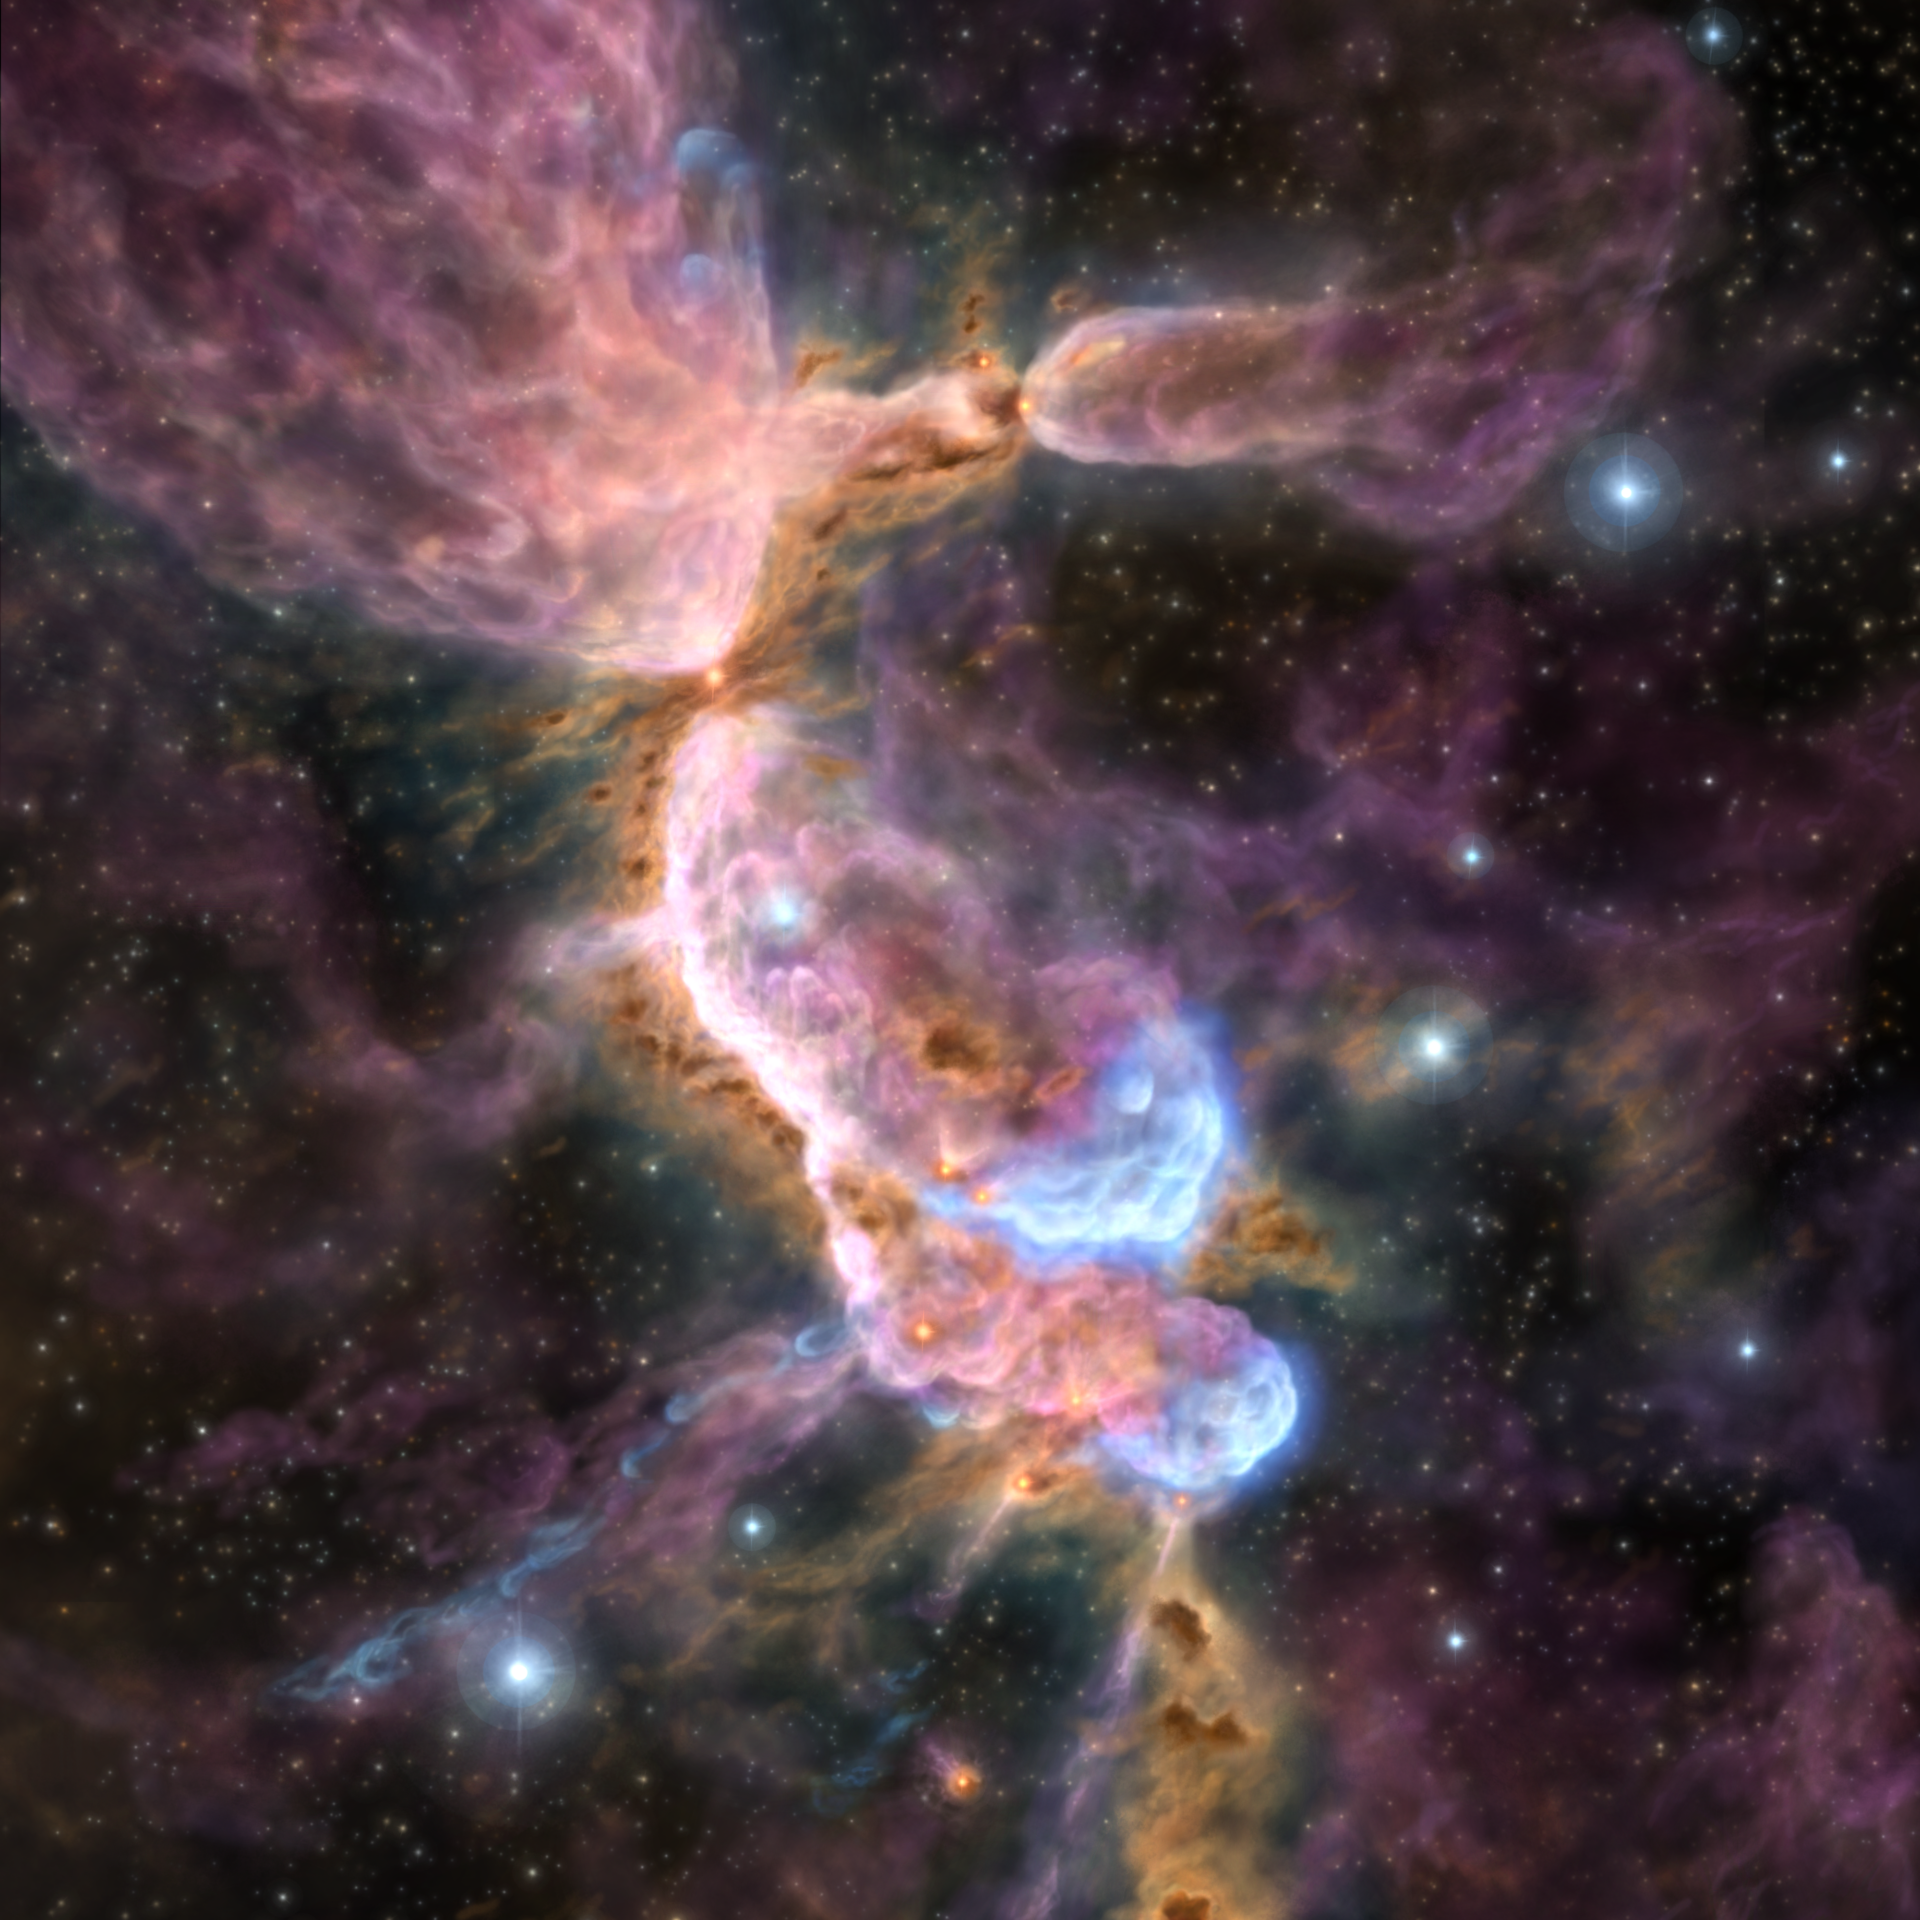

Artist’s impression of cluster forming region, OMC-2/ FIR 3 and FIR 4 region

Artist’s impression of cluster forming region, OMC-2/ FIR 3 and FIR 4 region, where ALMA revealed the complex star formation processes.

Credit: ALMA (ESO/NAOJ/NRAO), A. Sato et al